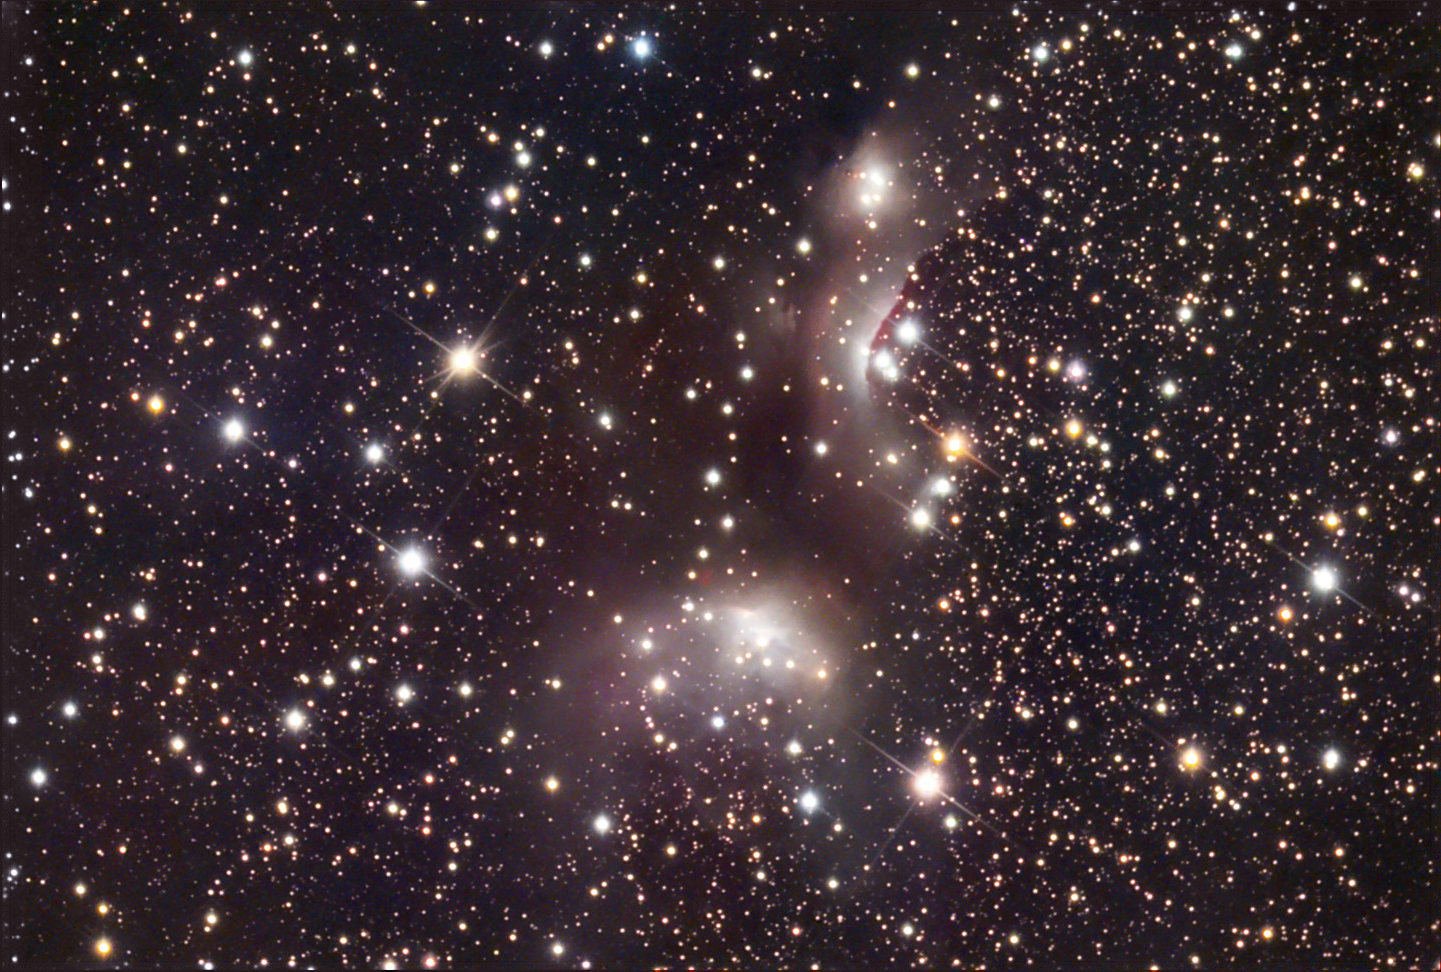

IC 4955

These two nebulae, IC 4954 and IC 4955, are part of a much larger complex of newly formed stars. This much larger cluster is called Roslund 4 and astronomers estimate that the stars found here are 4 million years old. The very sharp boundary (shock front) between some of these stars and the molecular cloud serves as a chronometer for the cluster. It is unlikely that a structure like this, caused by the outflow of these energetic young stars, would persist for timescales longer than 6 million years. It is estimated that this star forming region is 6,000-8,000 light years away.

This image was taken as part of Advanced Observing Program (AOP) program at Kitt Peak Visitor Center during 2014.

Credit: KPNO/NOIRLab/NSF/AURA/Adam Block